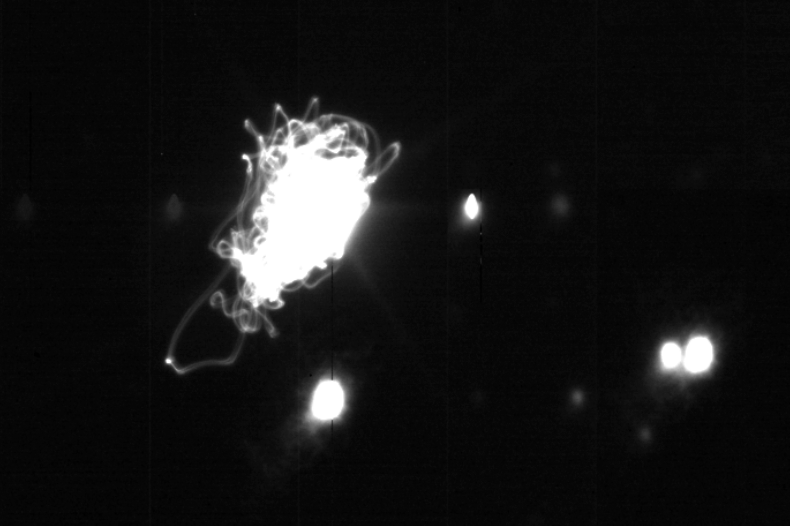

Rubin's Auxiliary Telescope Quivers

The Rubin Auxiliary Telescope (Aux Tel) team has continued conducting on-sky observing runs on a monthly basis, with a focus on gathering data for engineering performance analysis. The team shared this image, taken during the most recent Aux Tel observing run, which shows the effect on stars observed during a 5.7 magnitude earthquake centered north of Santiago, Chile. Earthquakes are common in Chile, and many design strategies and procedures have been employed to protect Rubin summit facilities and equipment (and staff, of course!) from effects caused by earthquakes.

Credit: Vera C. Rubin Observatory/NOIRLab/AURA/NSF